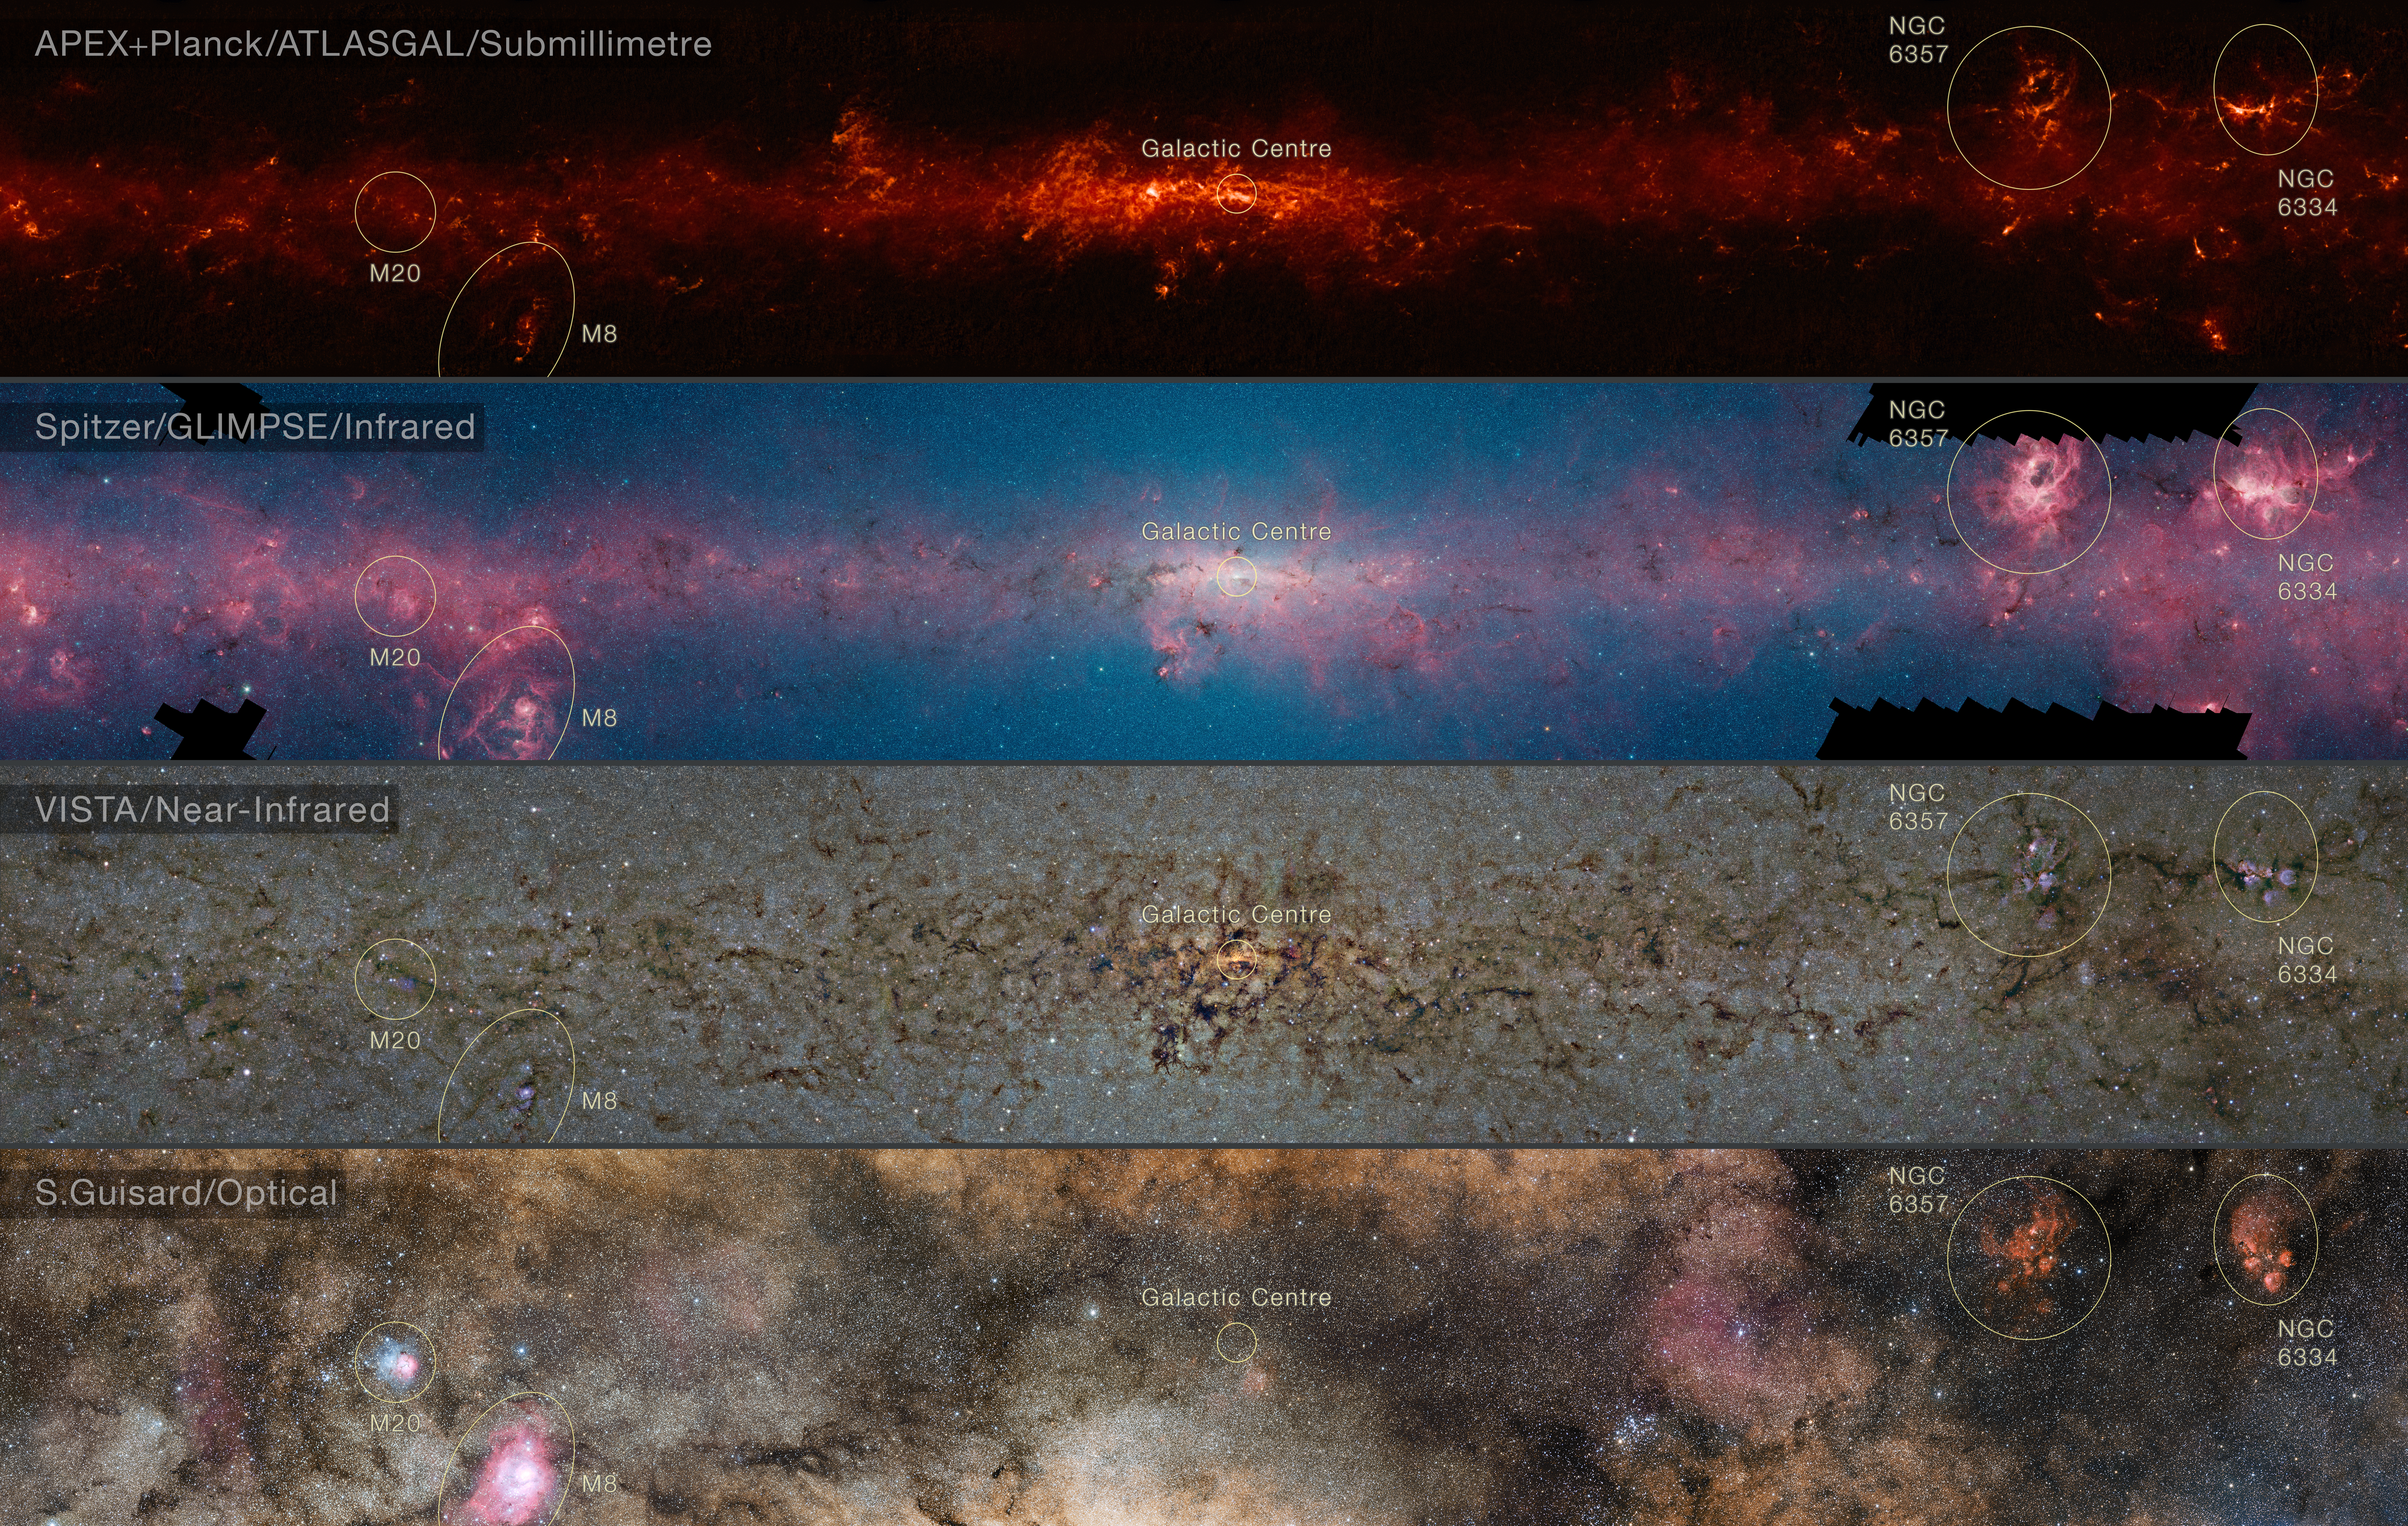

Comparison of the central part of the Milky Way at different wavelengths (annotated)

This comparison shows the central regions of the Milky Way observed at different wavelengths.

The top panel shows compact sources of submillimetre radiation detected by APEX as part of the ATLASGAL survey, combined with complementary data from ESA’s Planck satellite, to capture more extended features.

The second panel shows the same region as seen in shorter, infrared, wavelengths by the NASA Spitzer Space Telescope.

The third panel shows the same part of sky again at even shorter wavelengths, the near-infrared, as seen by ESO’s VISTA infrared survey telescope at the Paranal Observatory in Chile. Regions appearing as dark dust tendrils here show up brightly in the ATLASGAL view.

Finally the bottom picture shows the more familiar view in visible light, where most of the more distant structures are hidden from view.

The significance of the colours varies from image to image and they cannot be directly compared.

Credit: ESO/ATLASGAL consortium/NASA/GLIMPSE consortium/VVV Survey/ESA/Planck/D. Minniti/S. Guisard Acknowledgement: Ignacio Toledo, Martin Kornmesser, Mahdi Zamani